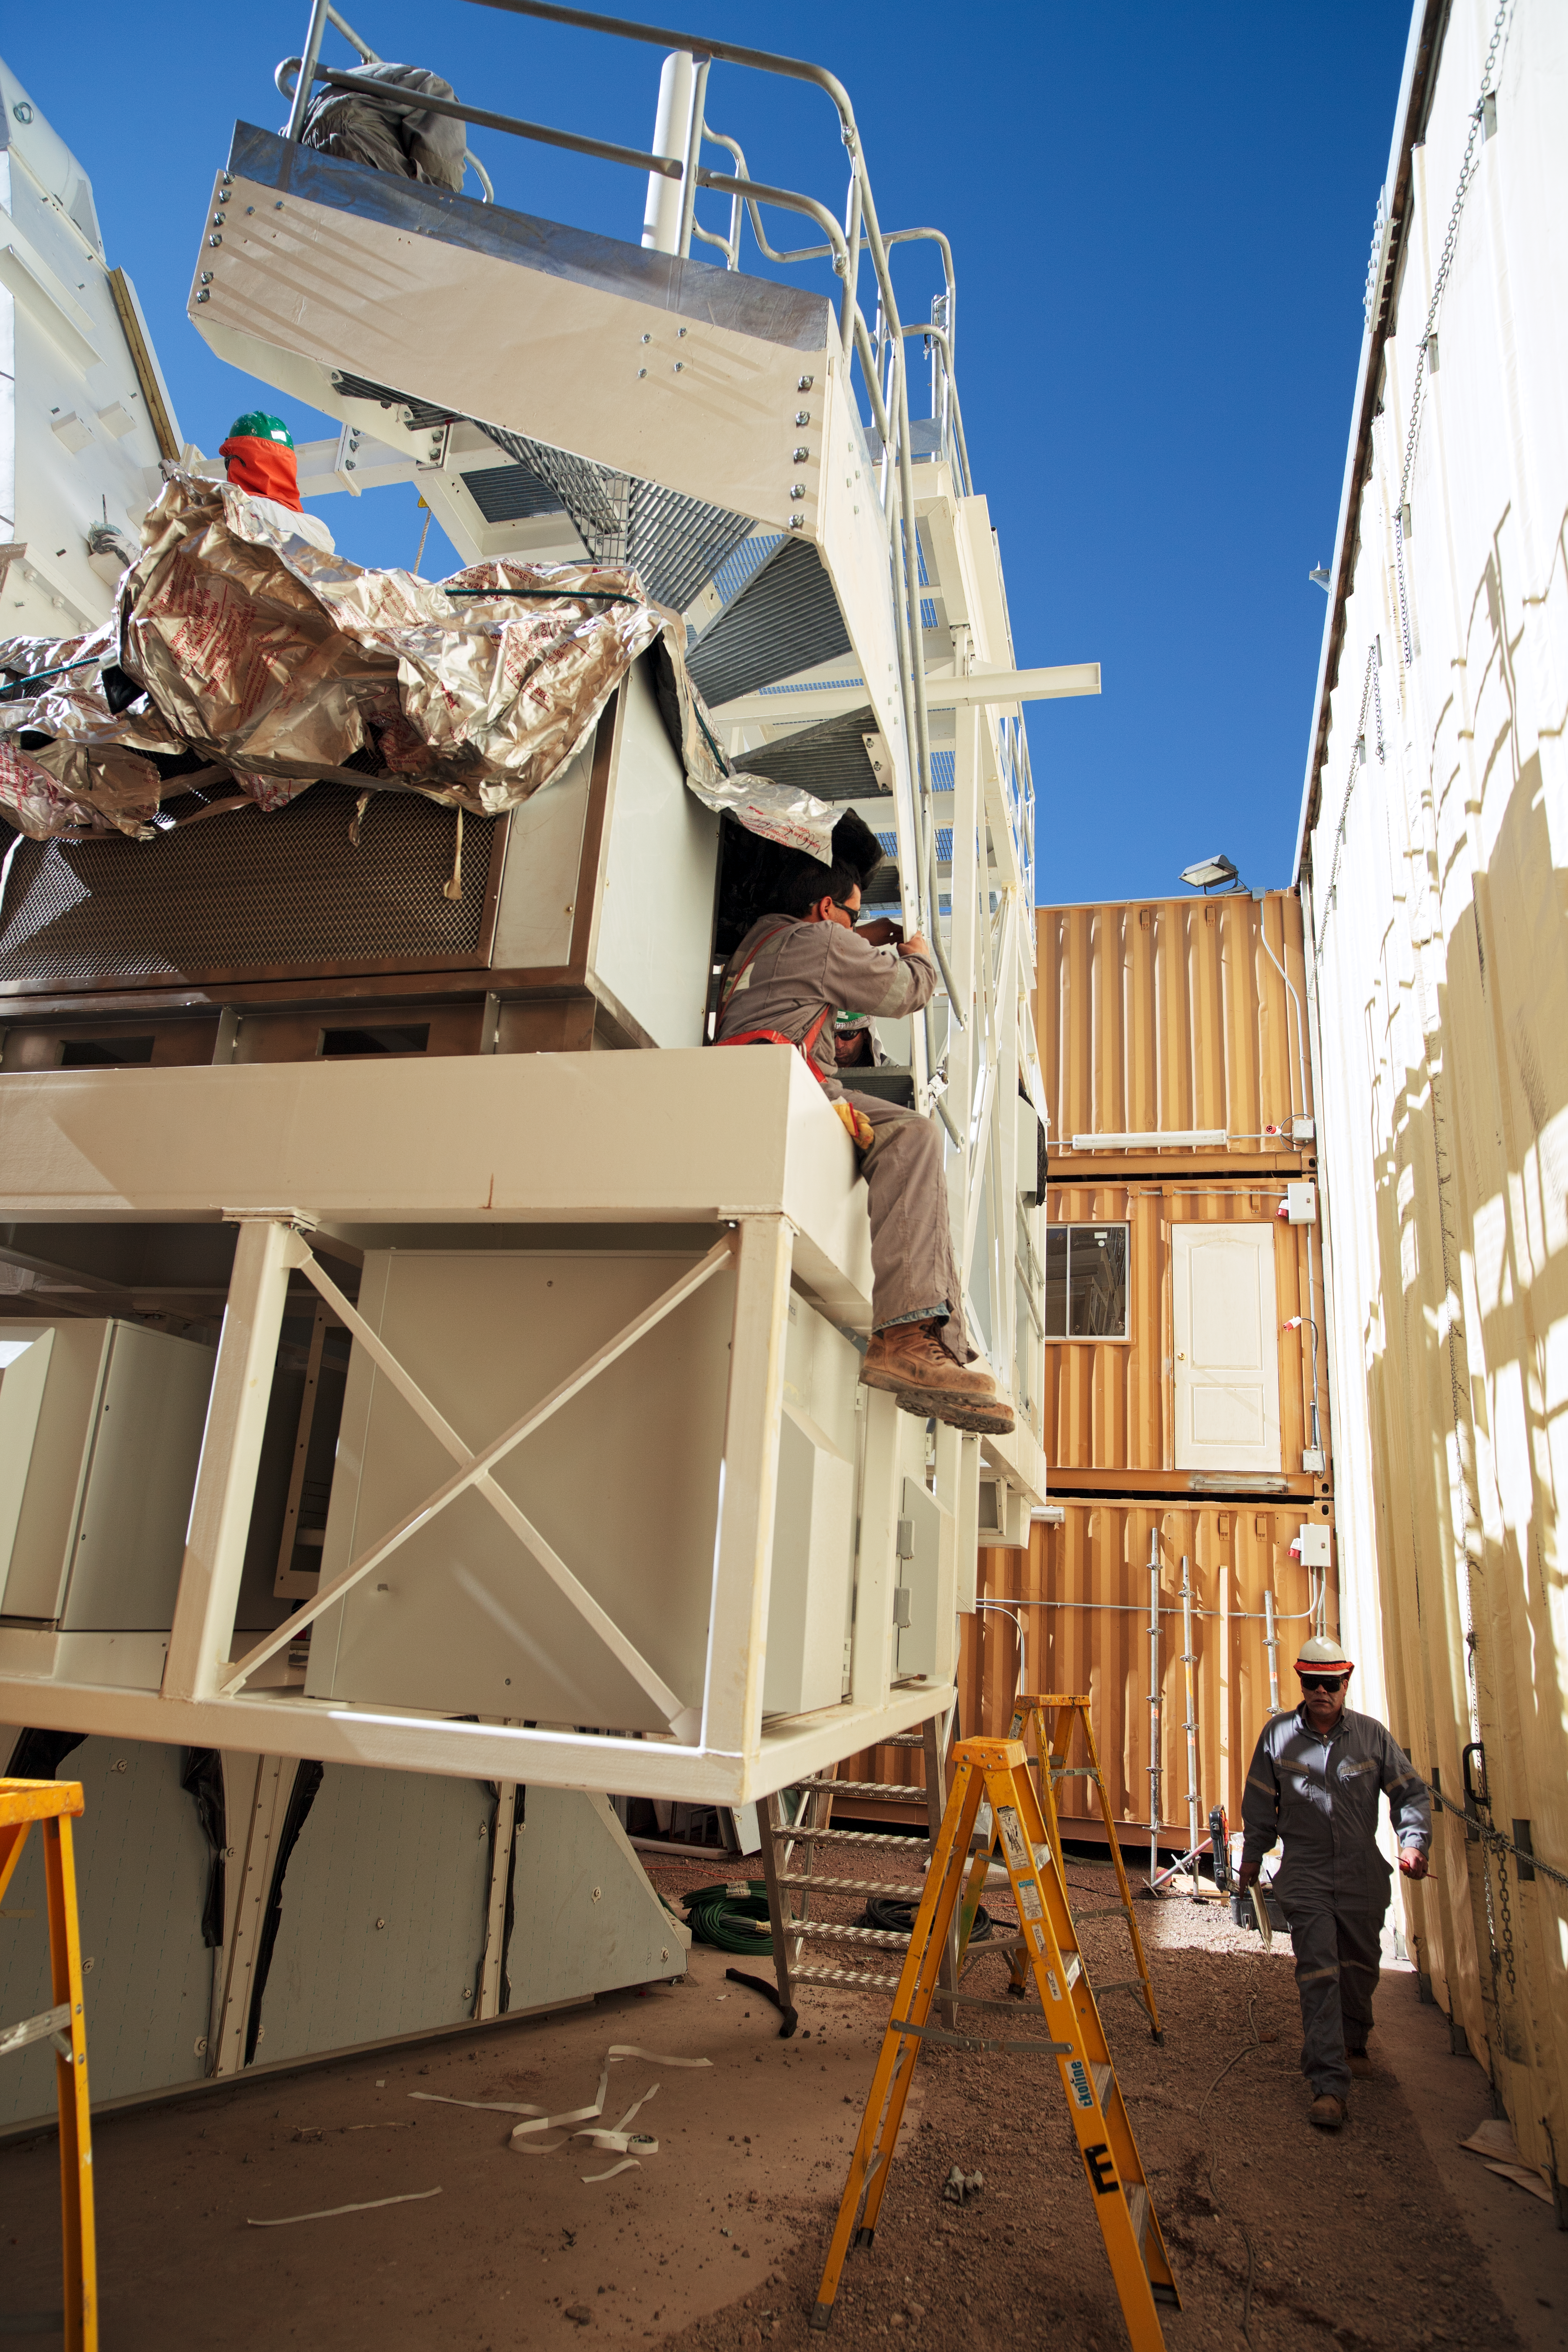

Construction of an ALMA antenna

Construction of a European ALMA antenna at the OSF.

Credit: ESO